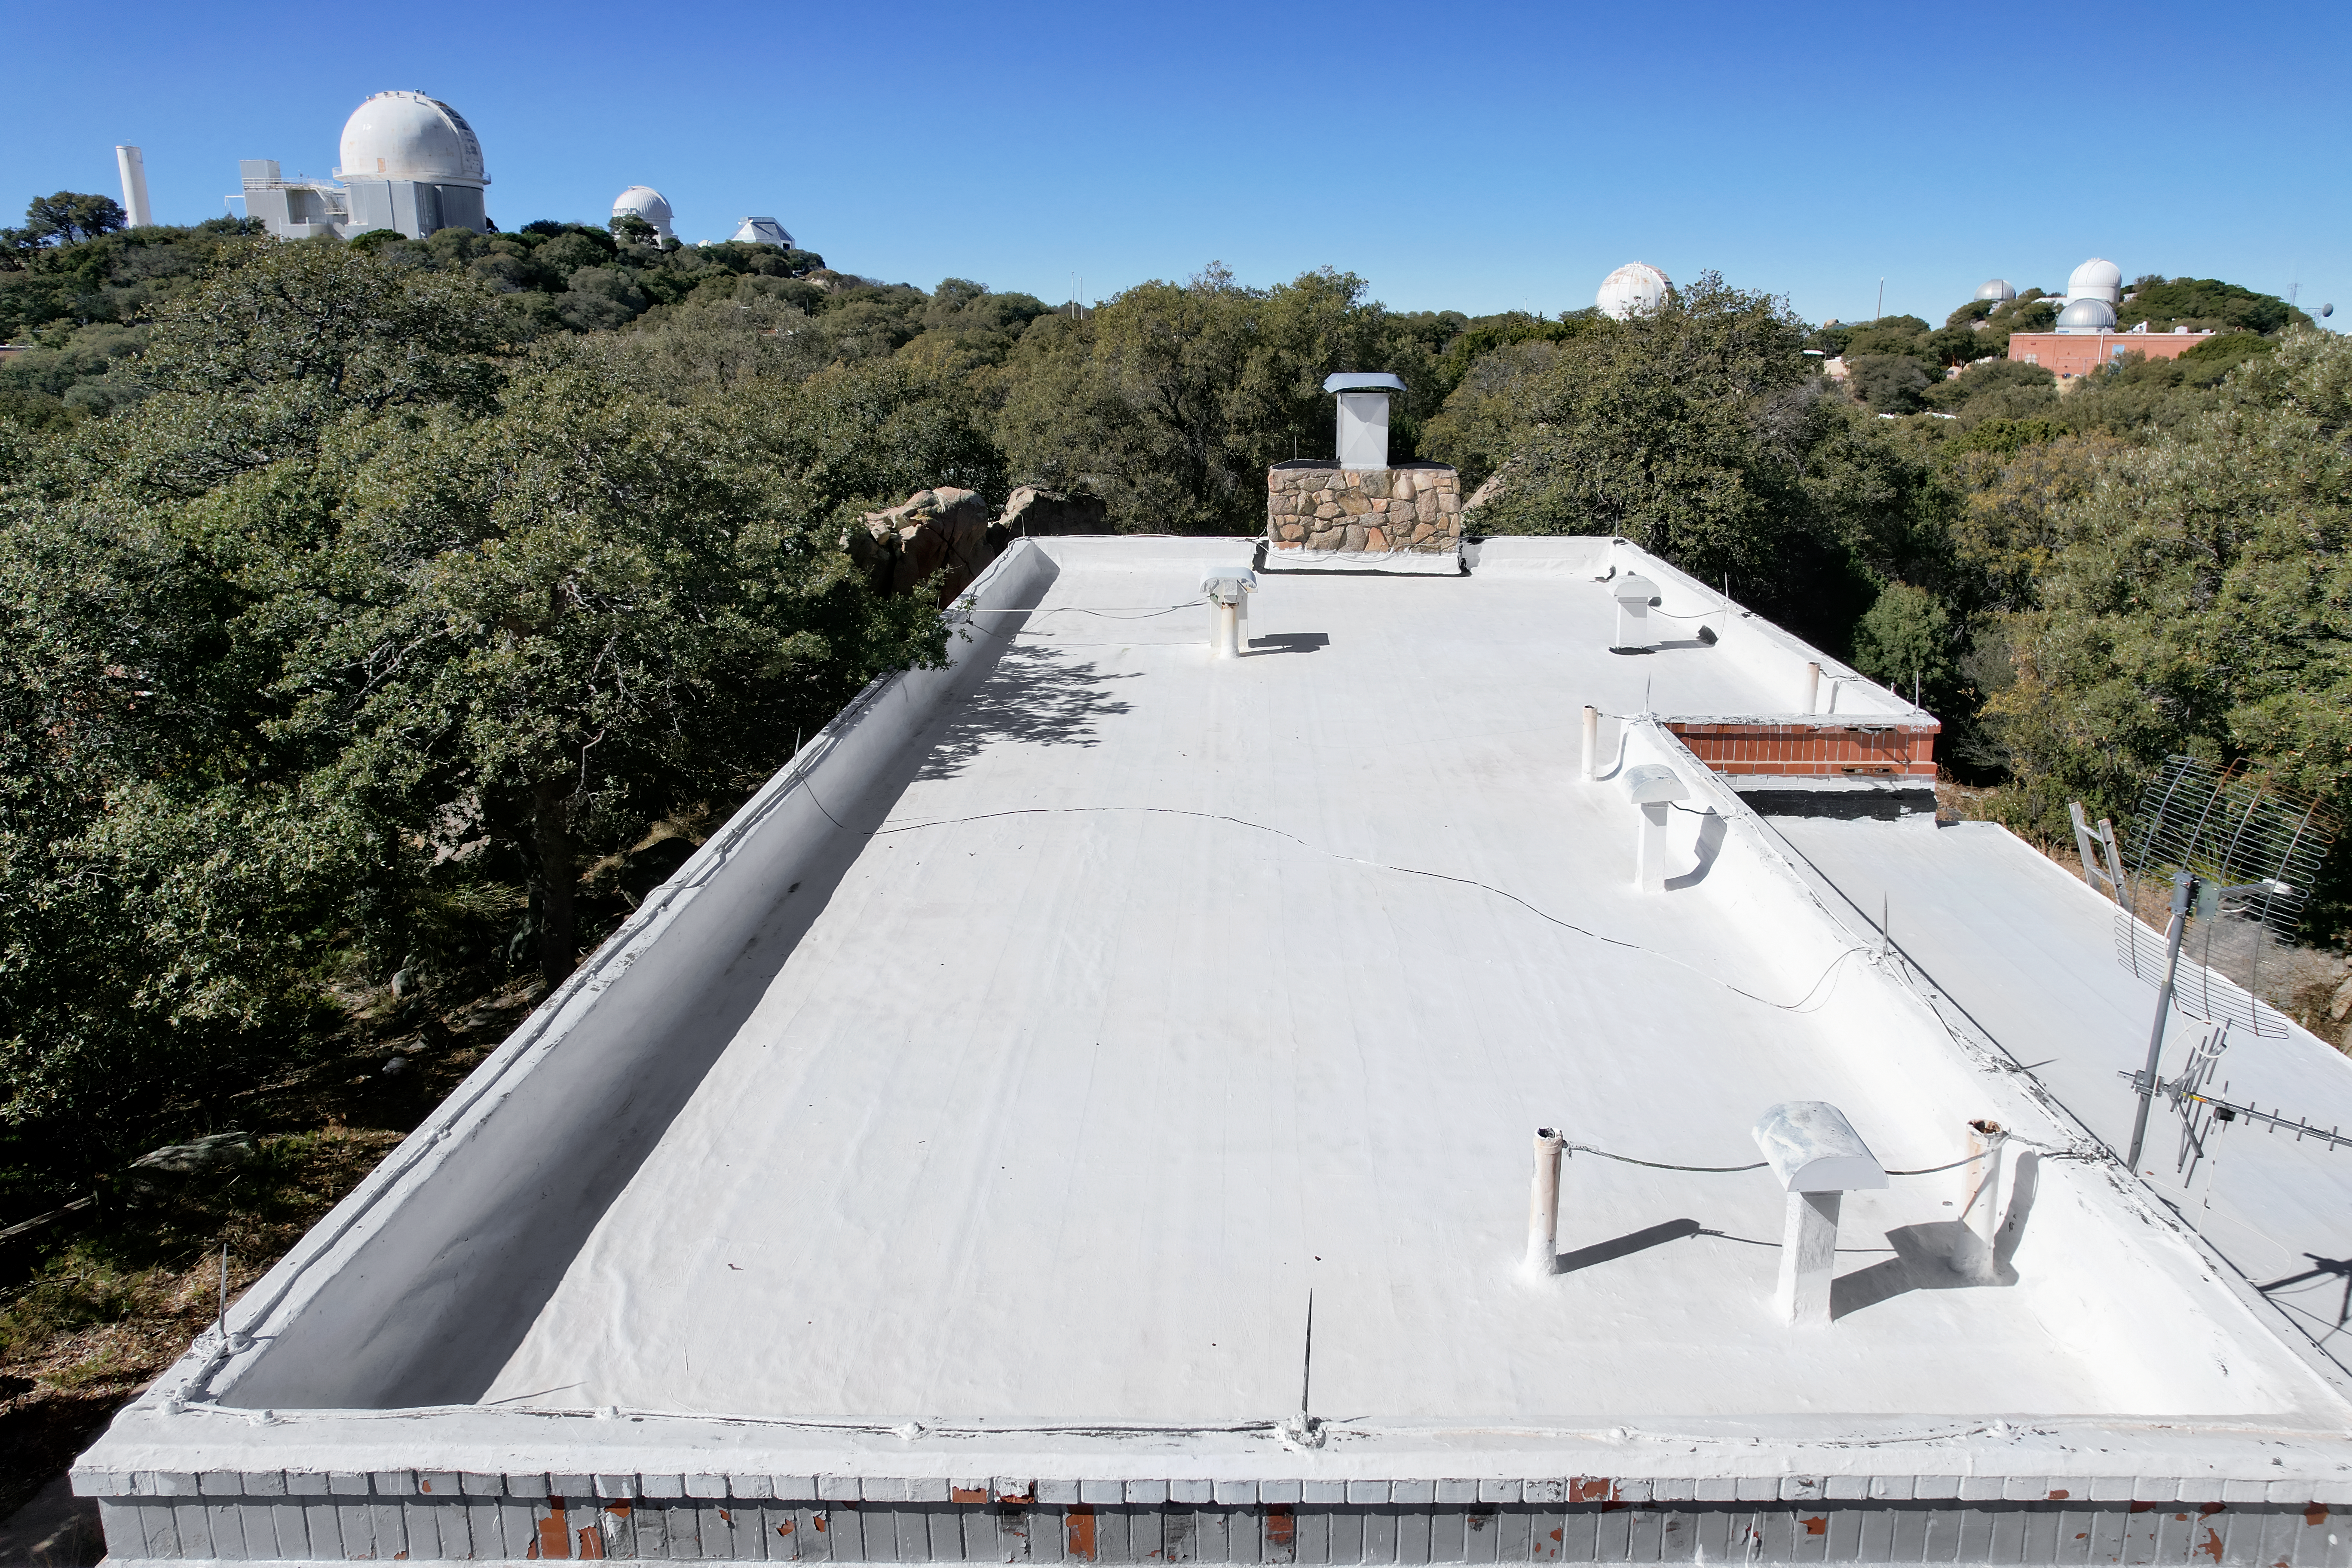

Kitt Peak National Observatory House 6

View from the roof of House 6 at Kitt Peak National Observatory (KPNO), a Program of NSF NOIRLab, from which the KPNO 2.1-meter Telescope (left) and a number of other Kitt Peak telescopes can be seen.

Credit: KPNO/NOIRLab/NSF/AURA/P. Marenfeld